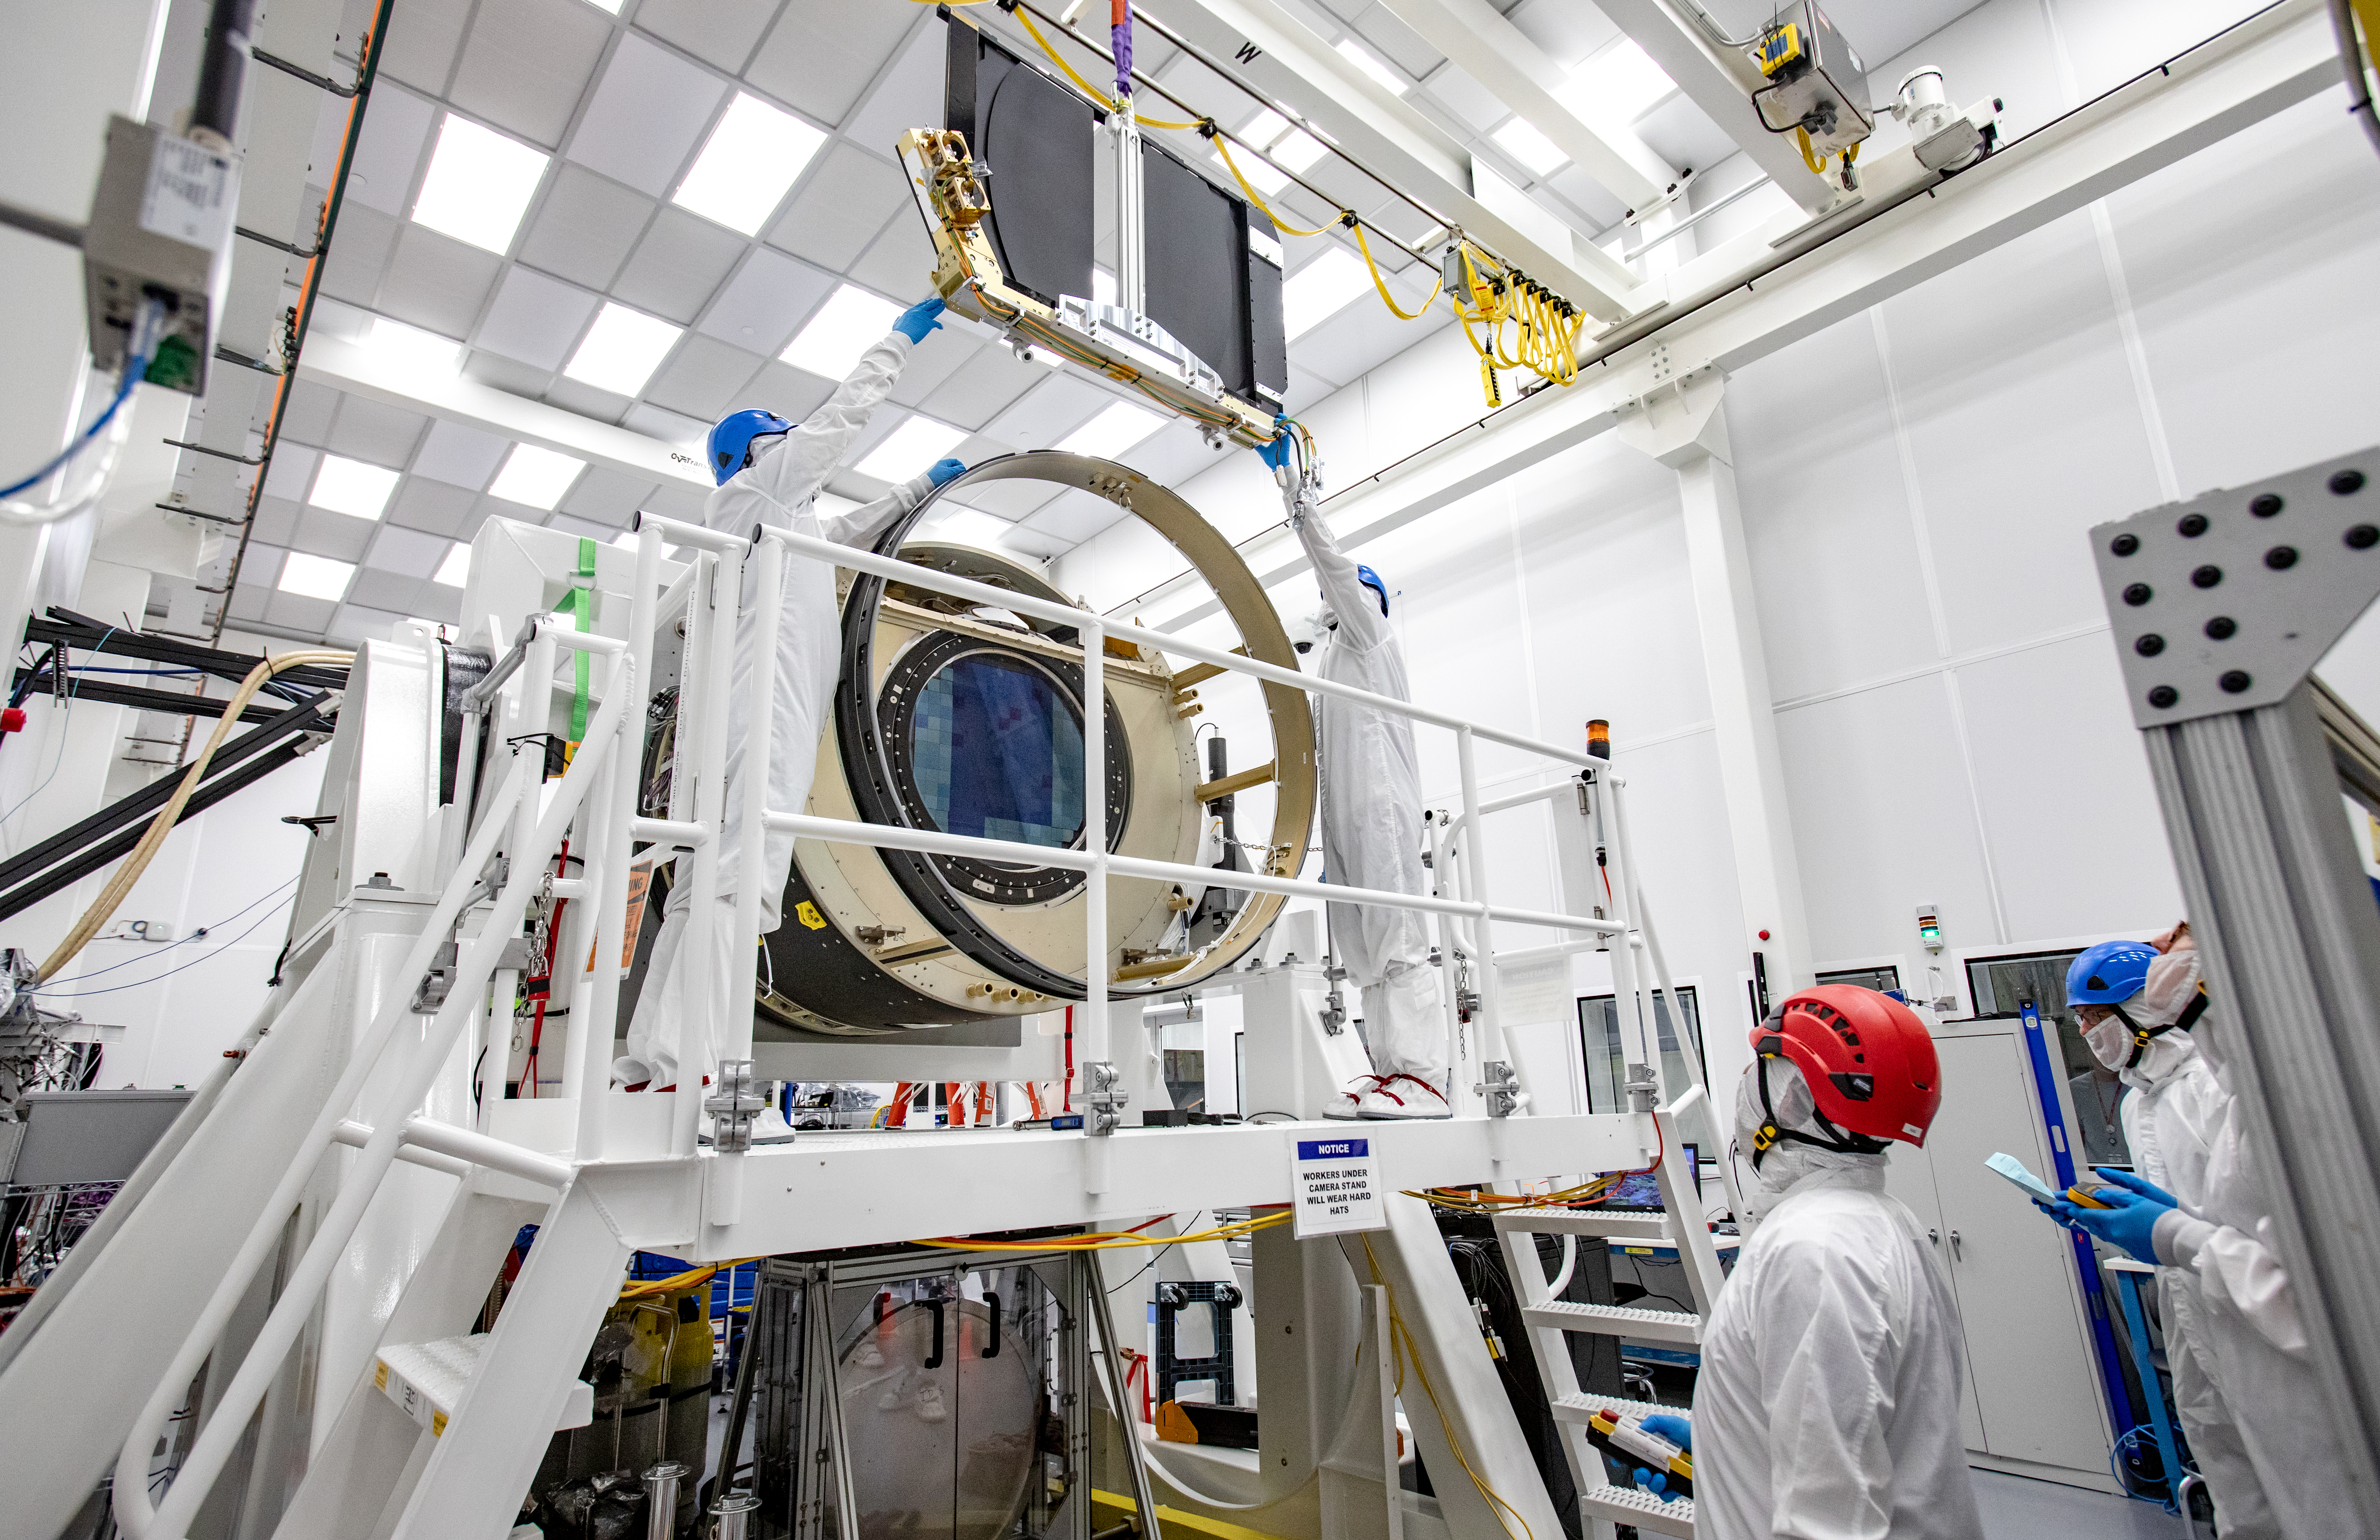

LSST Shutter Installation To Camera Body

The LSST camera team successfully attached the shutter to the camera body on June 8.

Credit: Jacqueline Ramseyer Orrell/SLAC National Accelerator Laboratory